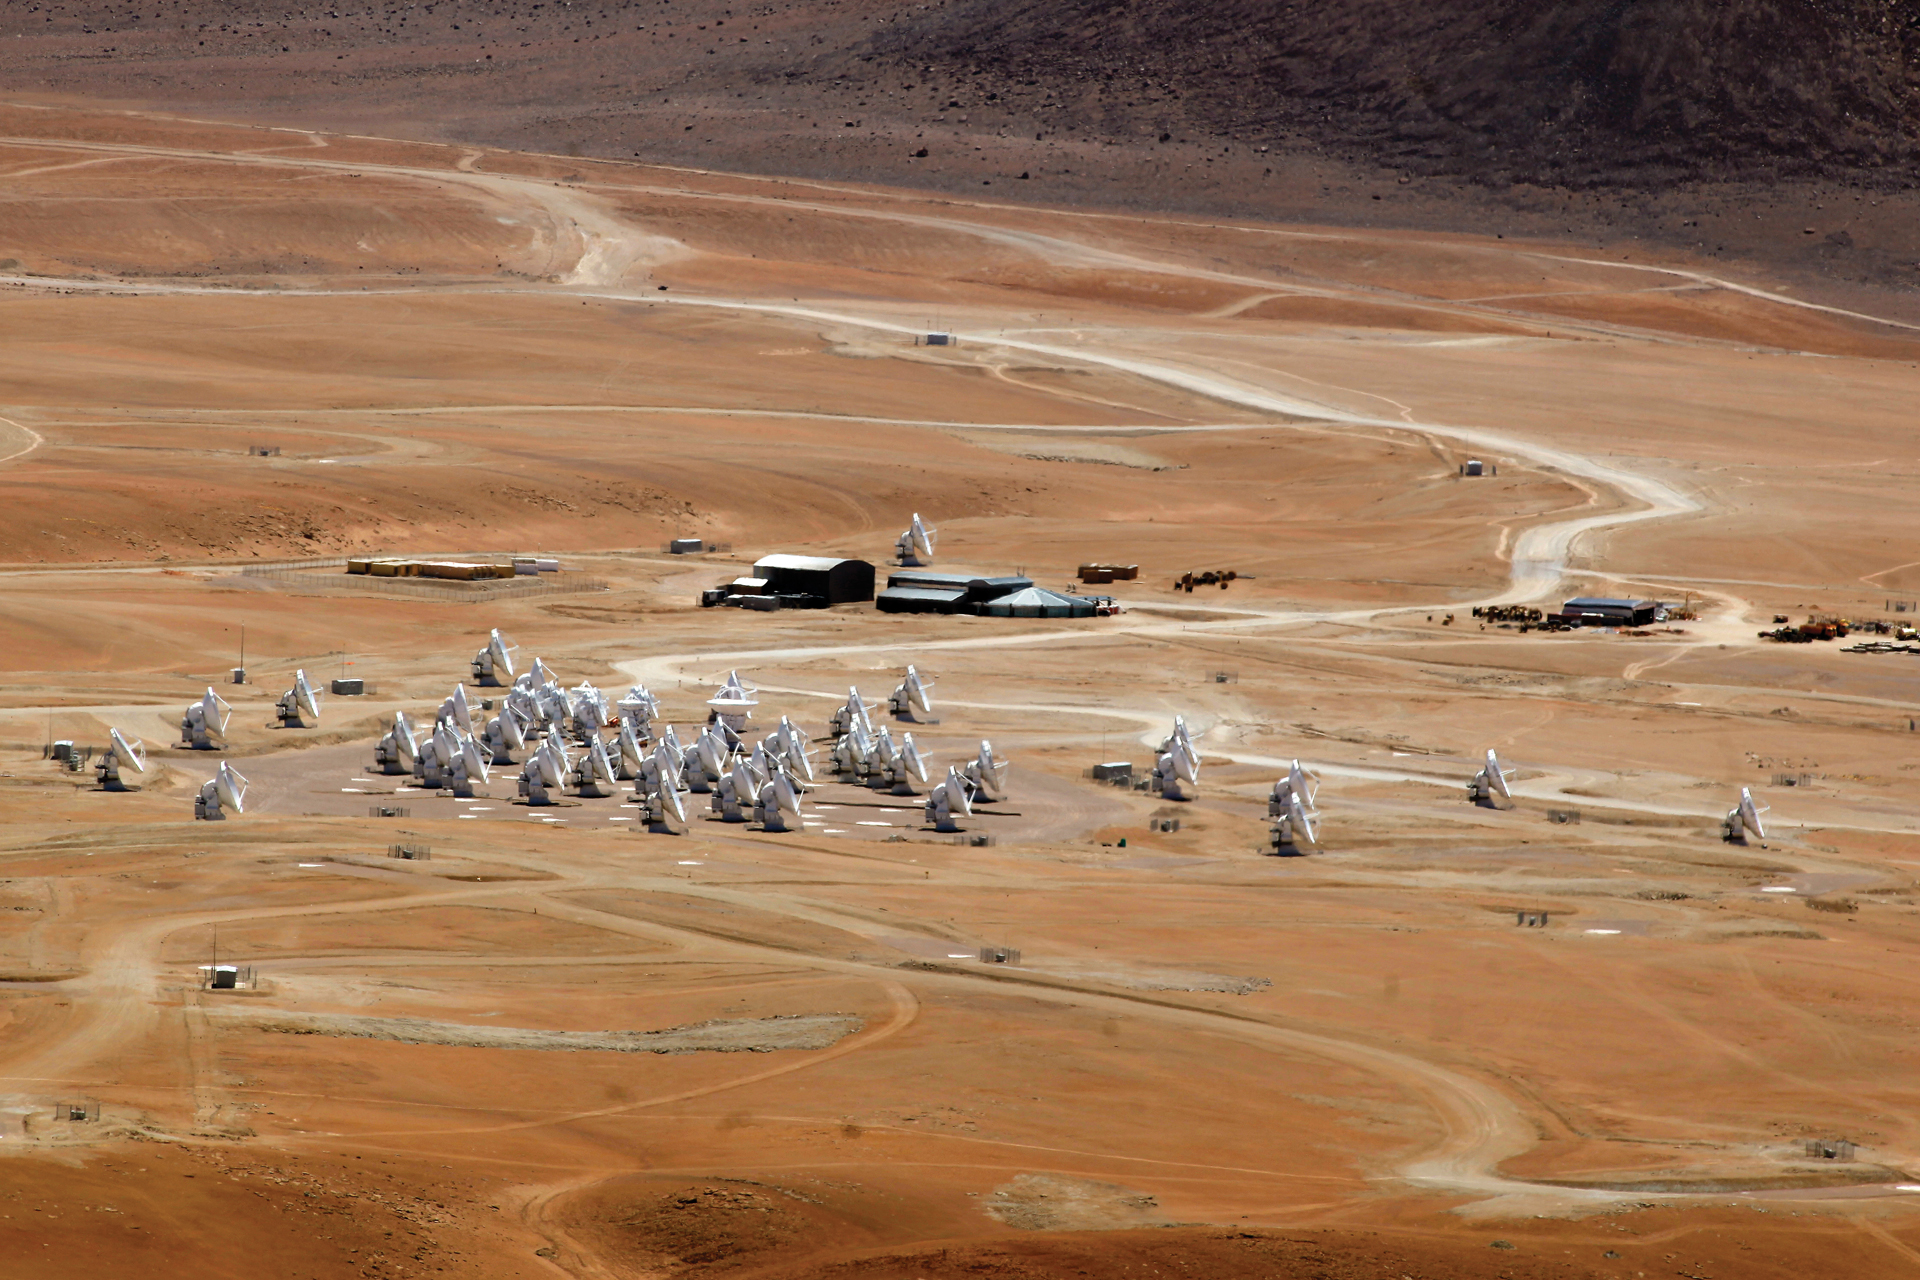

55 antennas on Chajnantor plains

ALMA with 55 antennas in March 2013. The Atacama Compact Array is clearly visible as the tightly-grouped set of smaller antennas. The Array Operations Site Technical Building shines in the back, with the final North American antenna behind it.

Credit: C. Padilla, NRAO/AUI/NSF